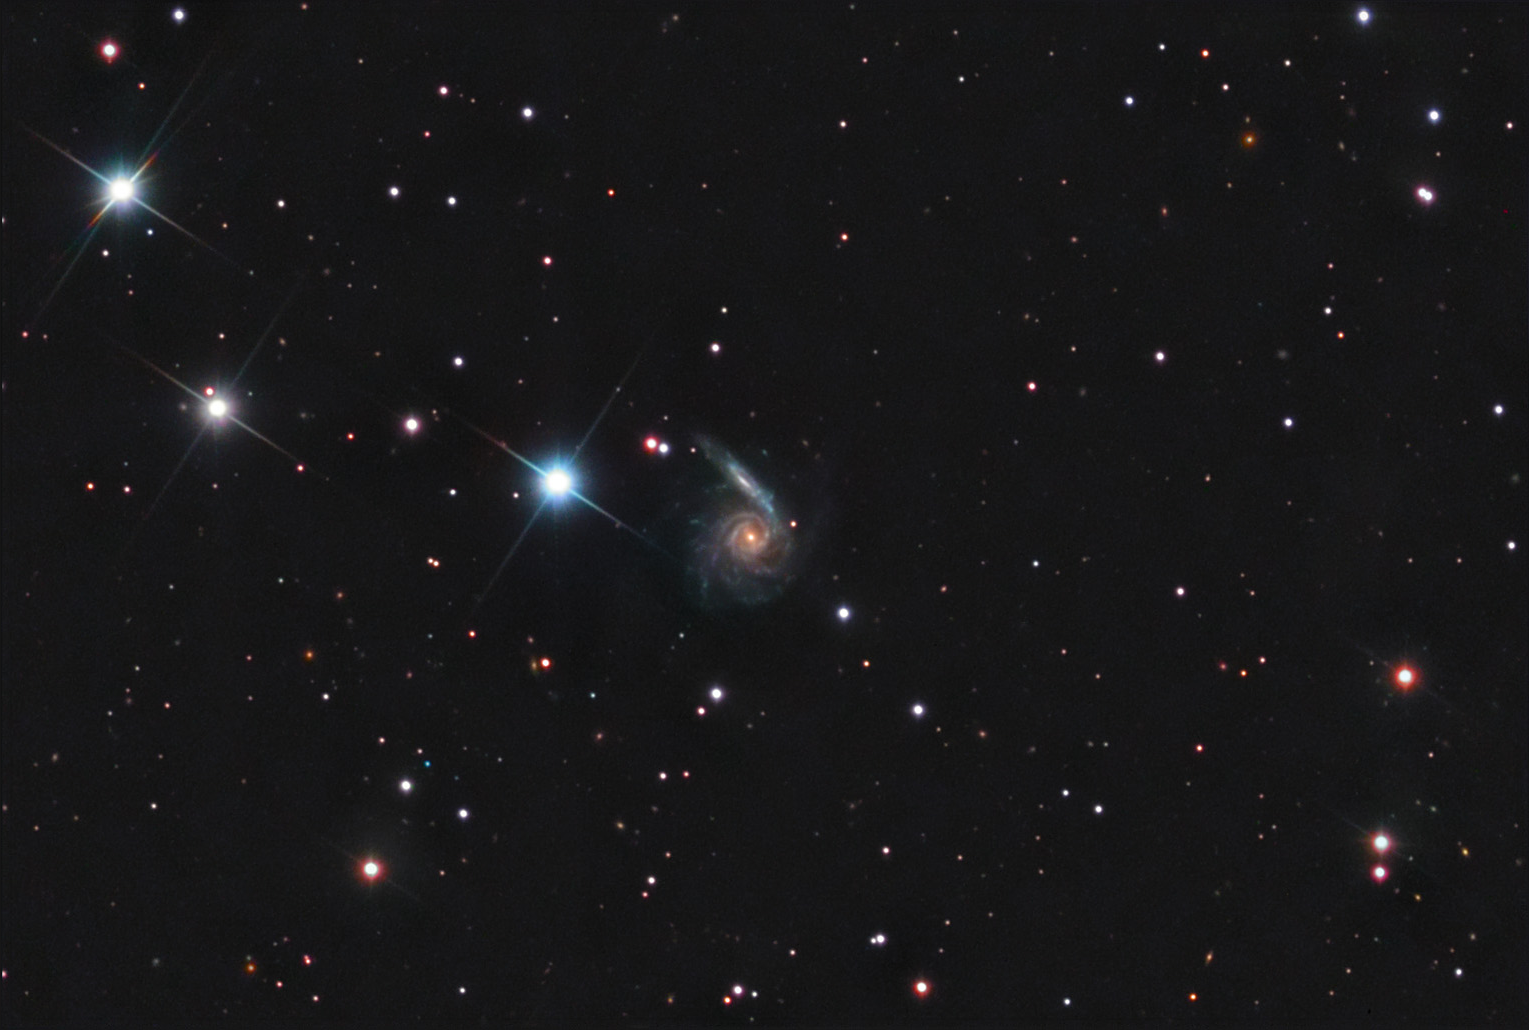

NGC 6365

This spiral galaxy is located in the constellation Draco.

This image was taken as part of Advanced Observing Program (AOP) program at Kitt Peak Visitor Center during 2014.

Credit: KPNO/NOIRLab/NSF/AURA/Friends' Central School/Adam Block